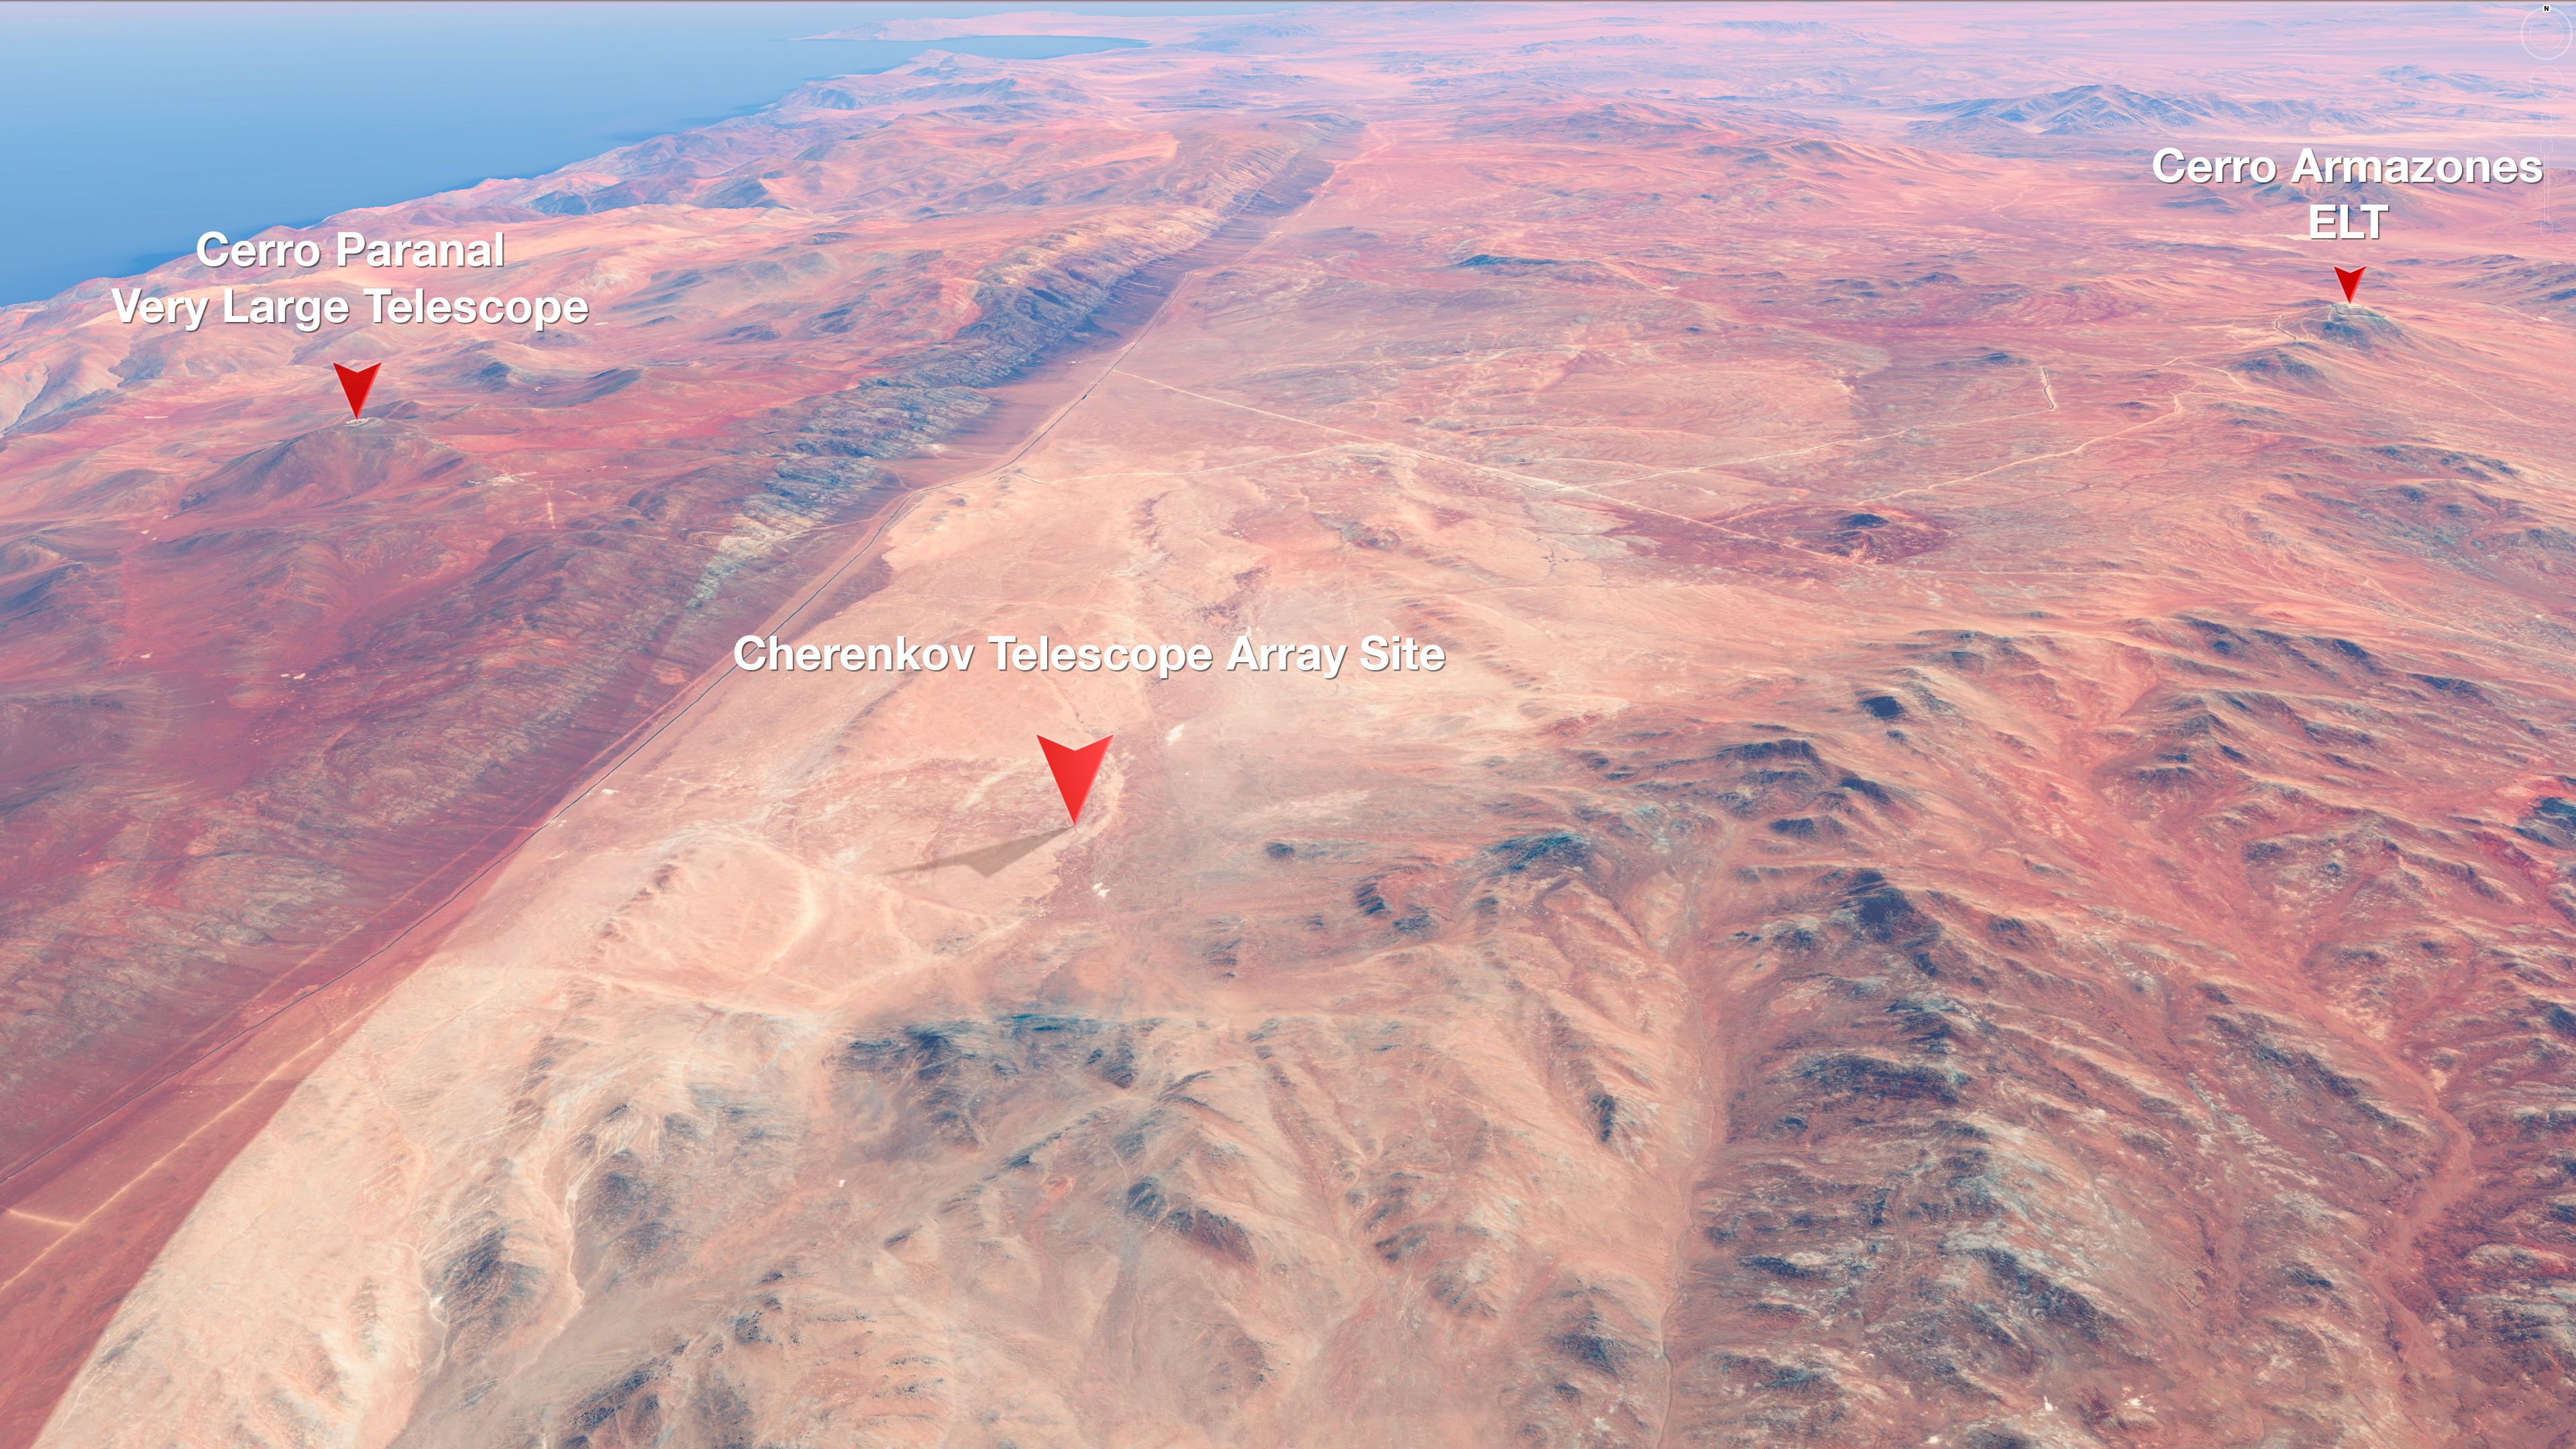

Map of CTA's Location at Paranal

This stunningly-coloured view shows the relative locations of ESO's Very Large Telescope, the site of the future Extremely Large Telescope, and the site of the Cherenkov Telescope Array (CTA) — all located at or near ESO's Paranal Observatory in Chile's Atacama desert.

Credit: ESO/CTAO/M. Kornmesser